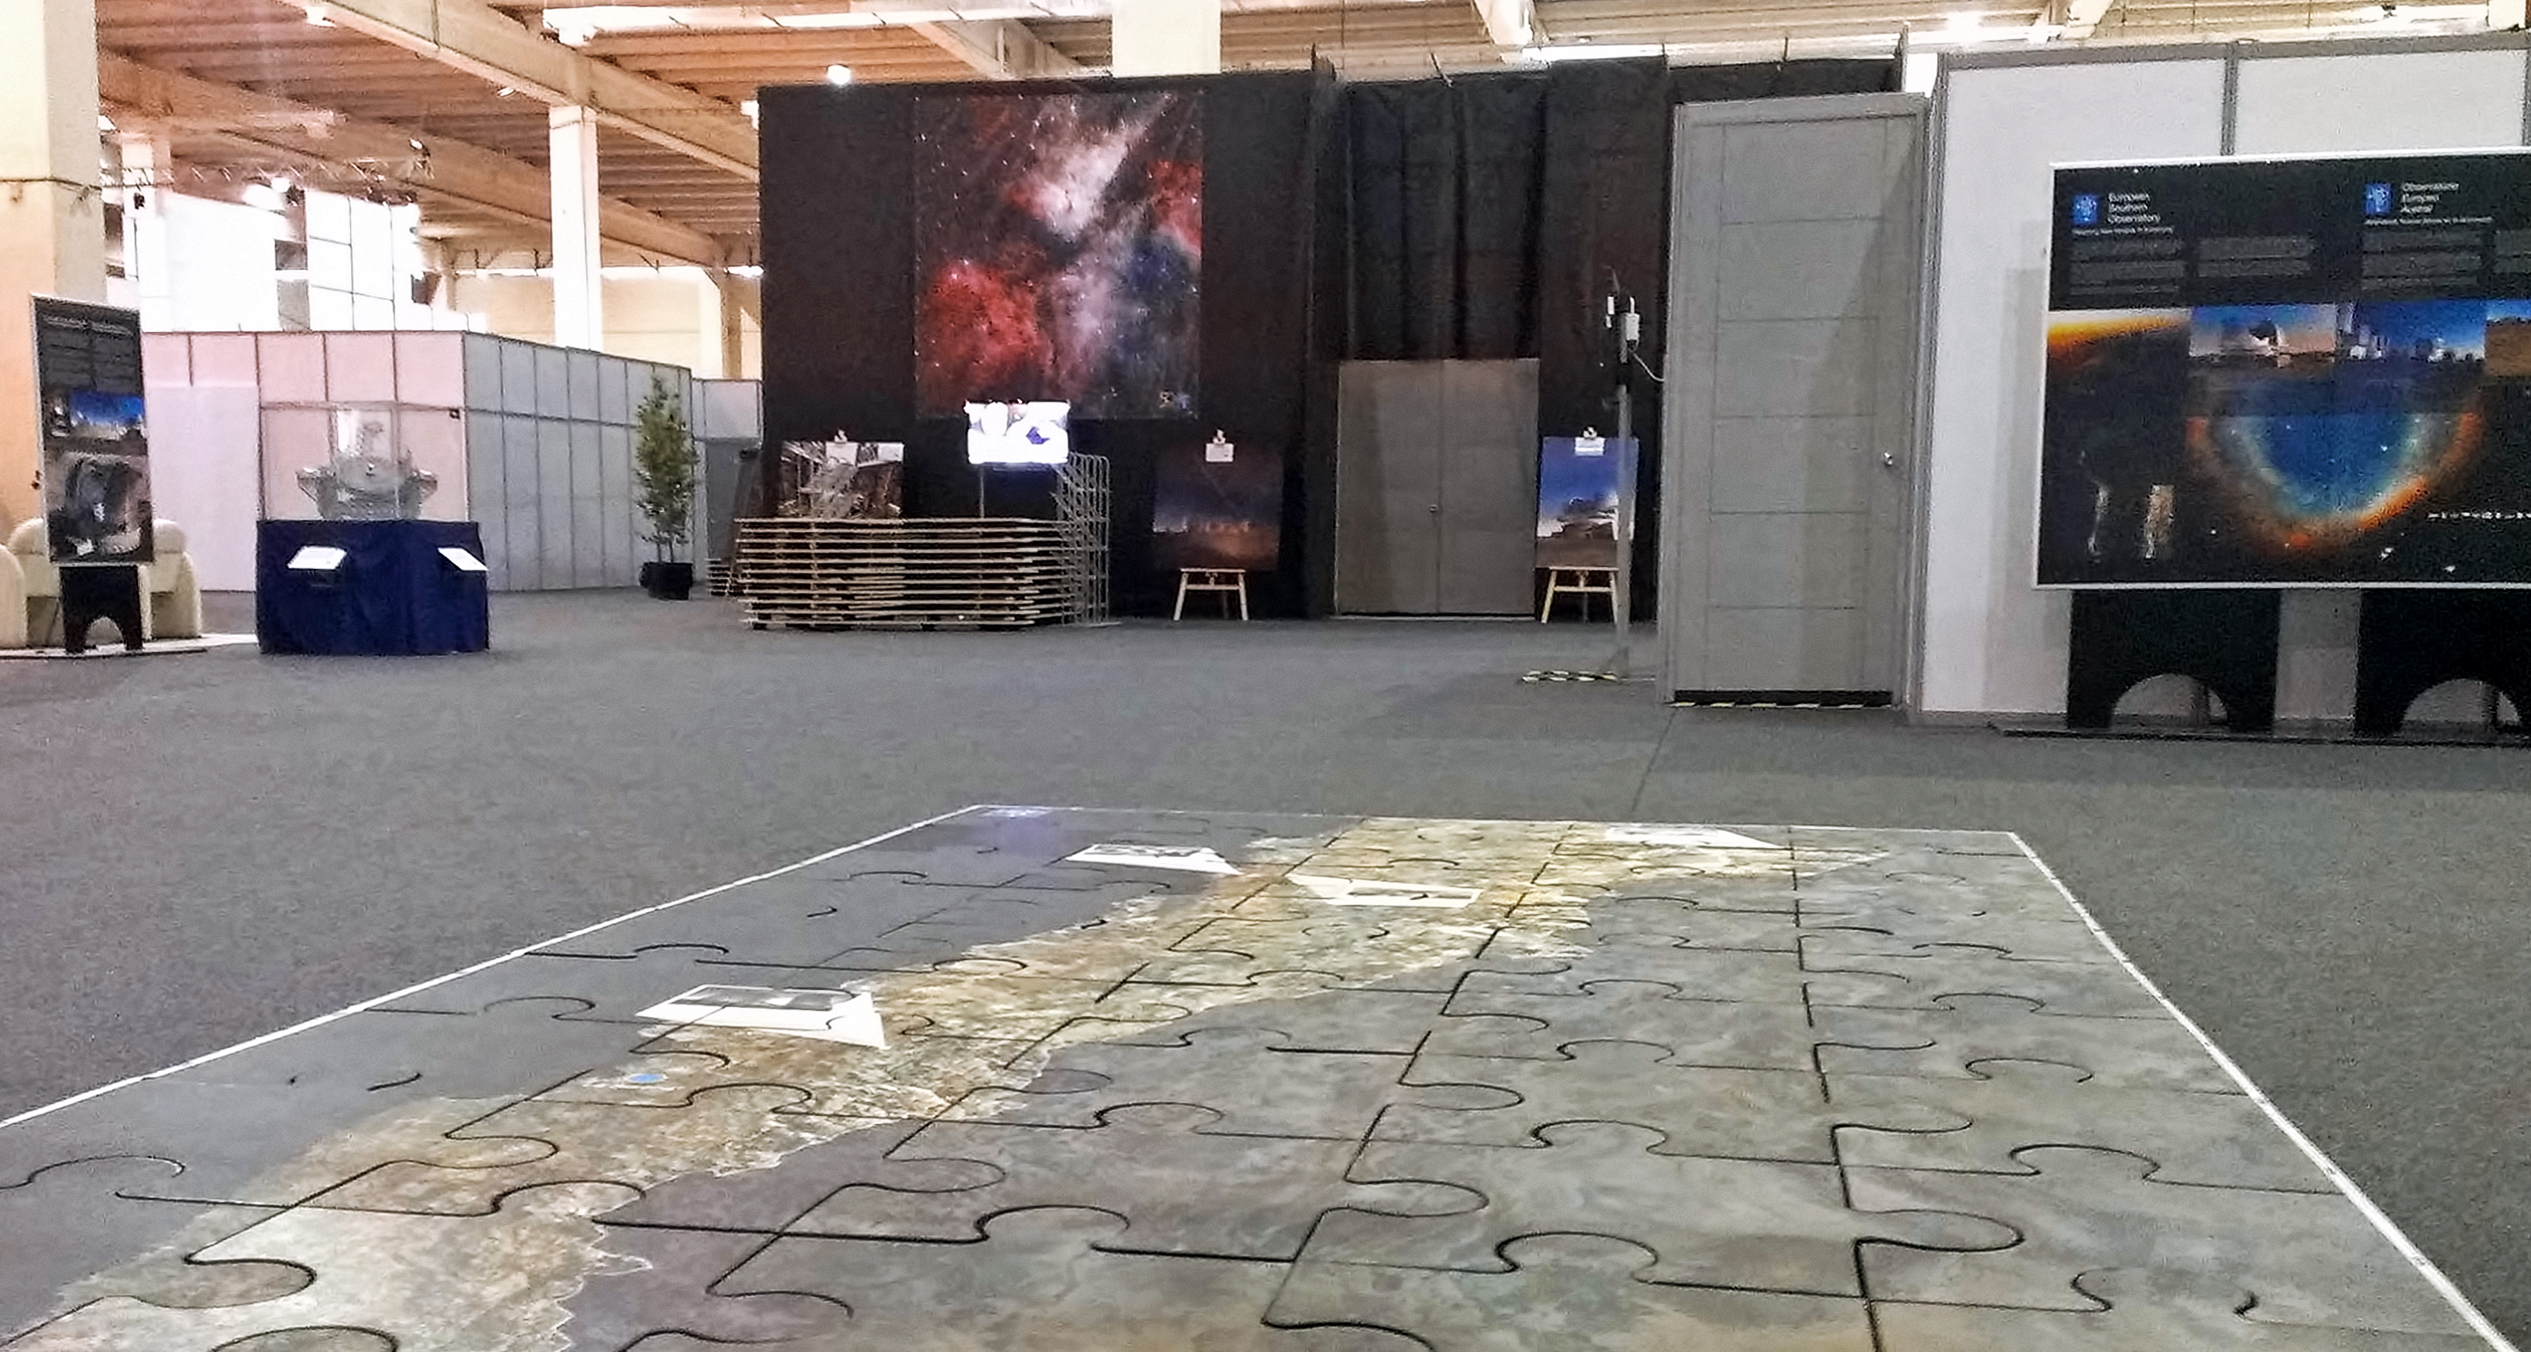

ESO exhibition area at the CELAC–EU summit in Santiago

The ESO exhibition area at the Summit of the Community of Latin American and Caribbean States (CELAC) and the European Union, shortly before the opening of the event. ESO was specially invited by the Chilean Government to take part in the summit as a major exhibitor. The summit is the largest such event ever organised in Chile, and takes place from 22–27 January in Santiago, Chile.

Credit: ESO